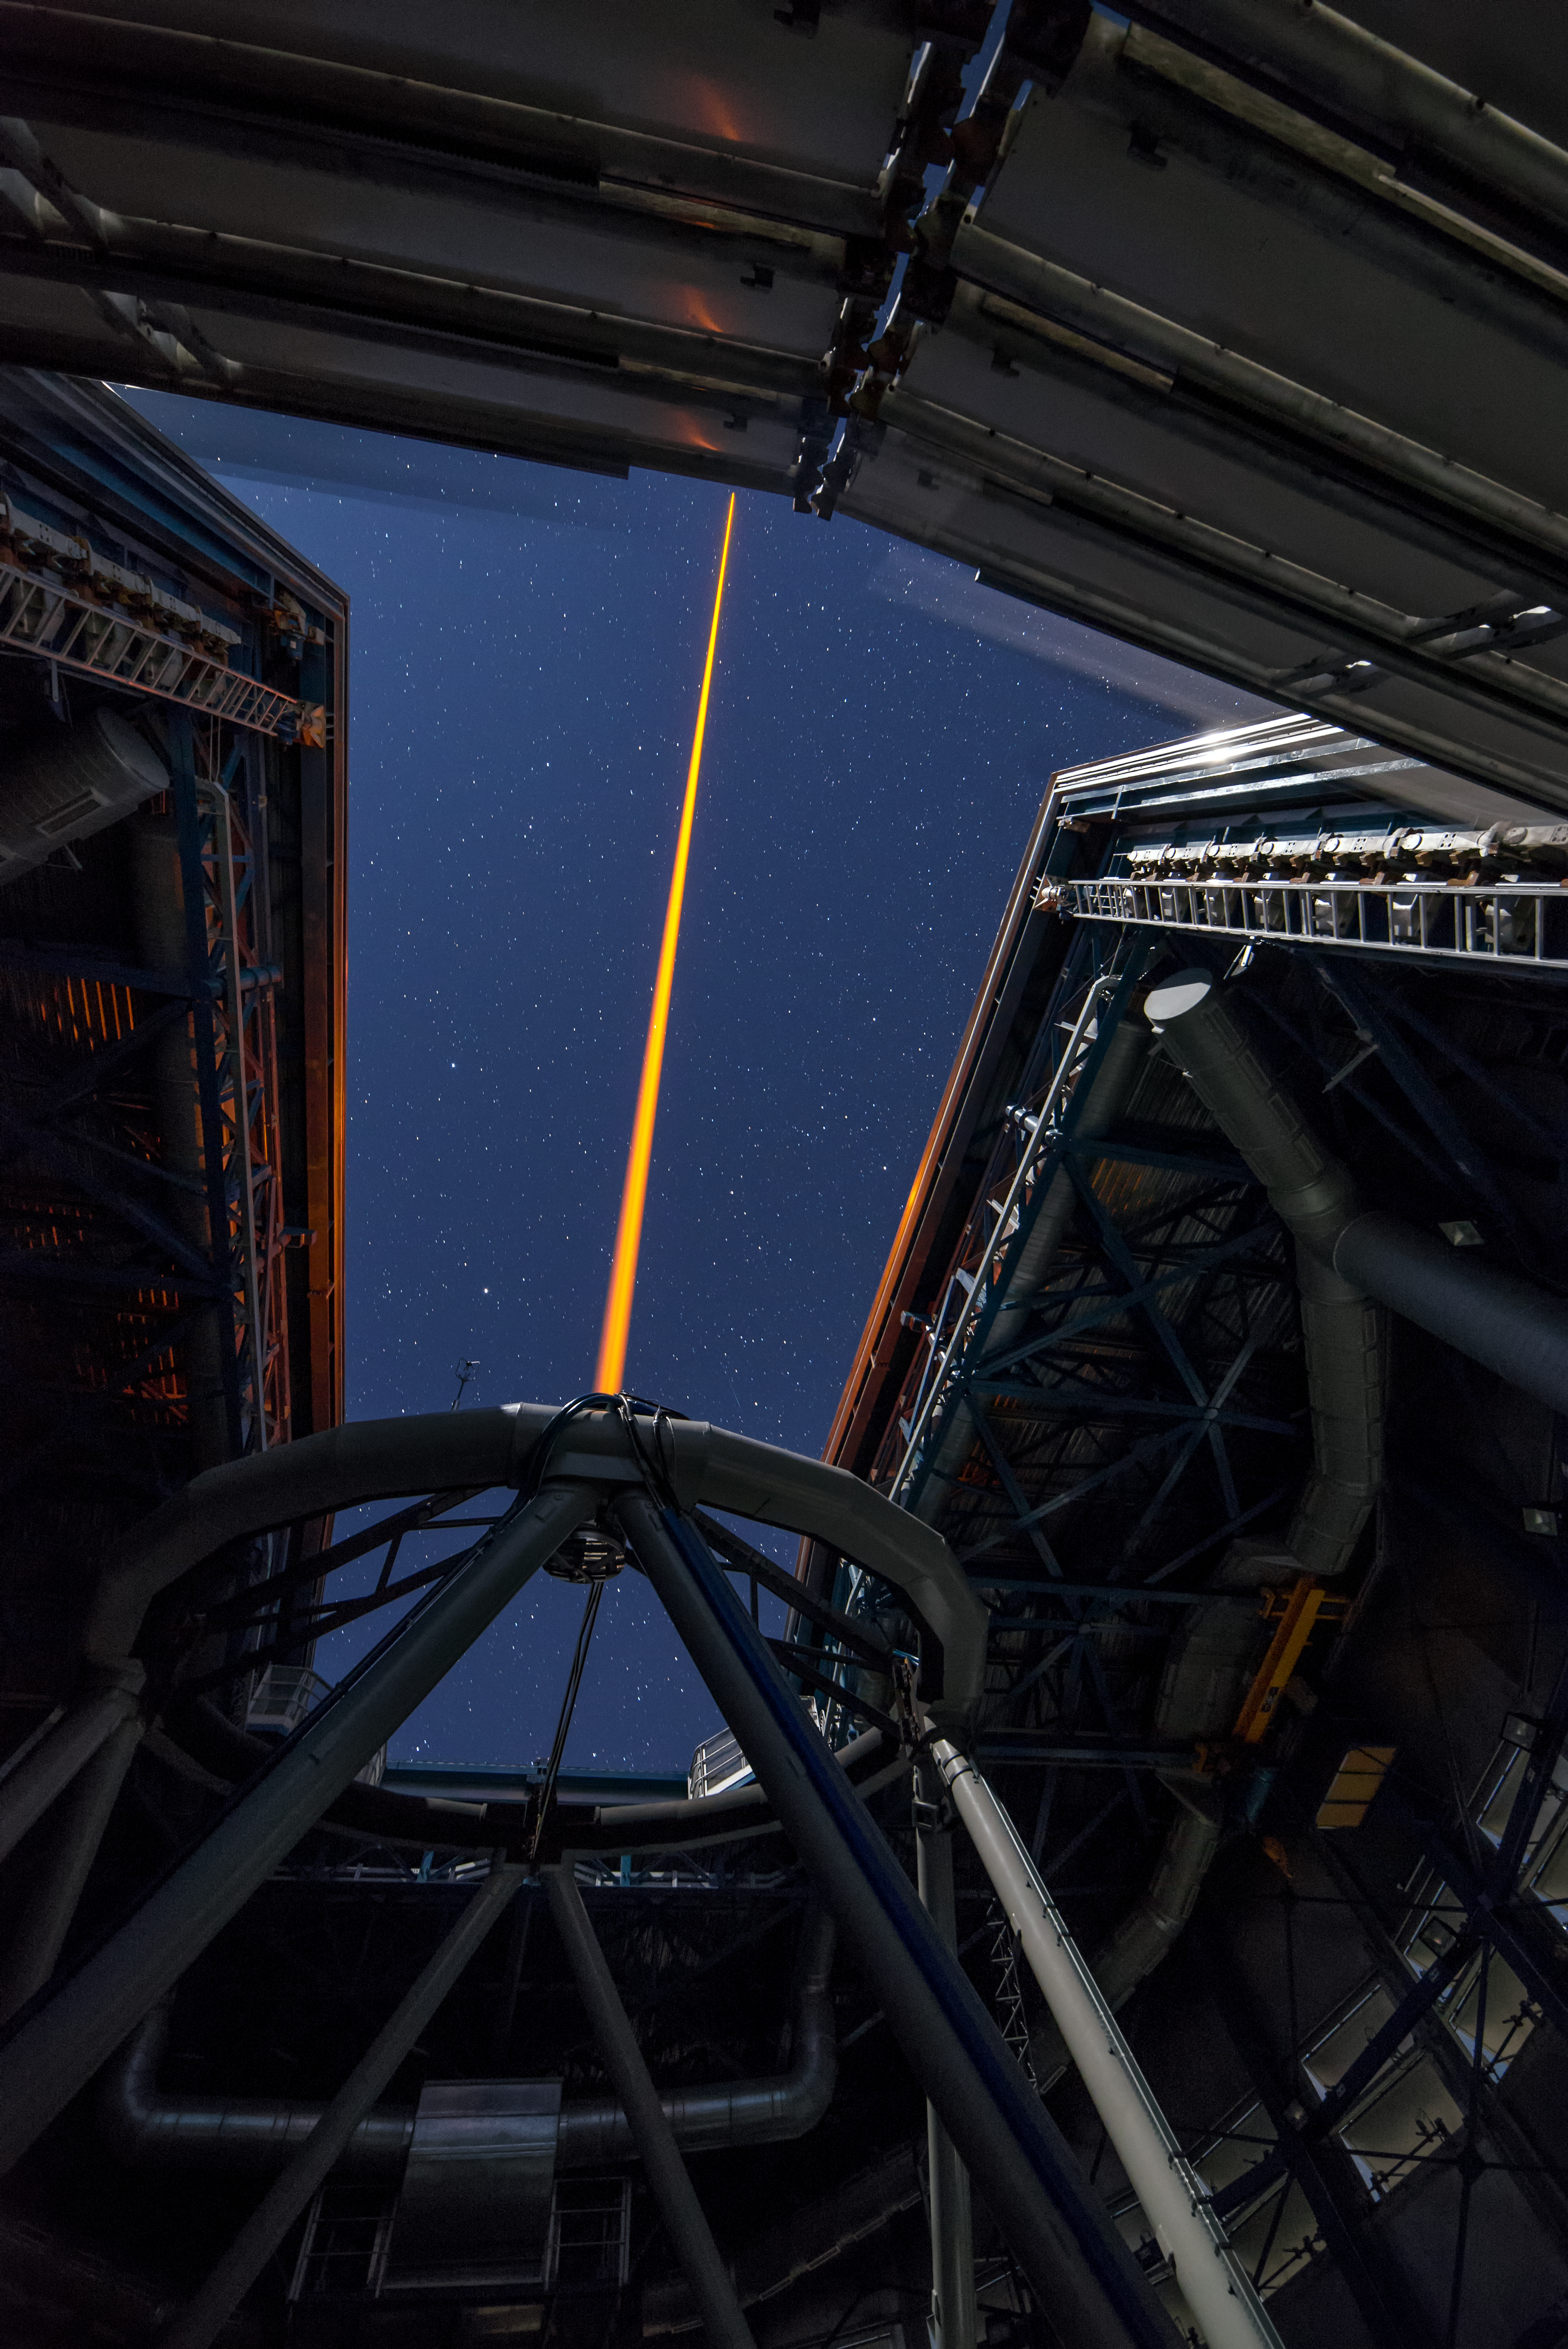

Shooting at the sky

A Unit Telescope of the VLT is shooting its laser in the night sky to create an artificial star, which helps correcting the turbulences in the atmosphere that degrade the quality of astronomical images.

Credit: G. Brammer/ESO